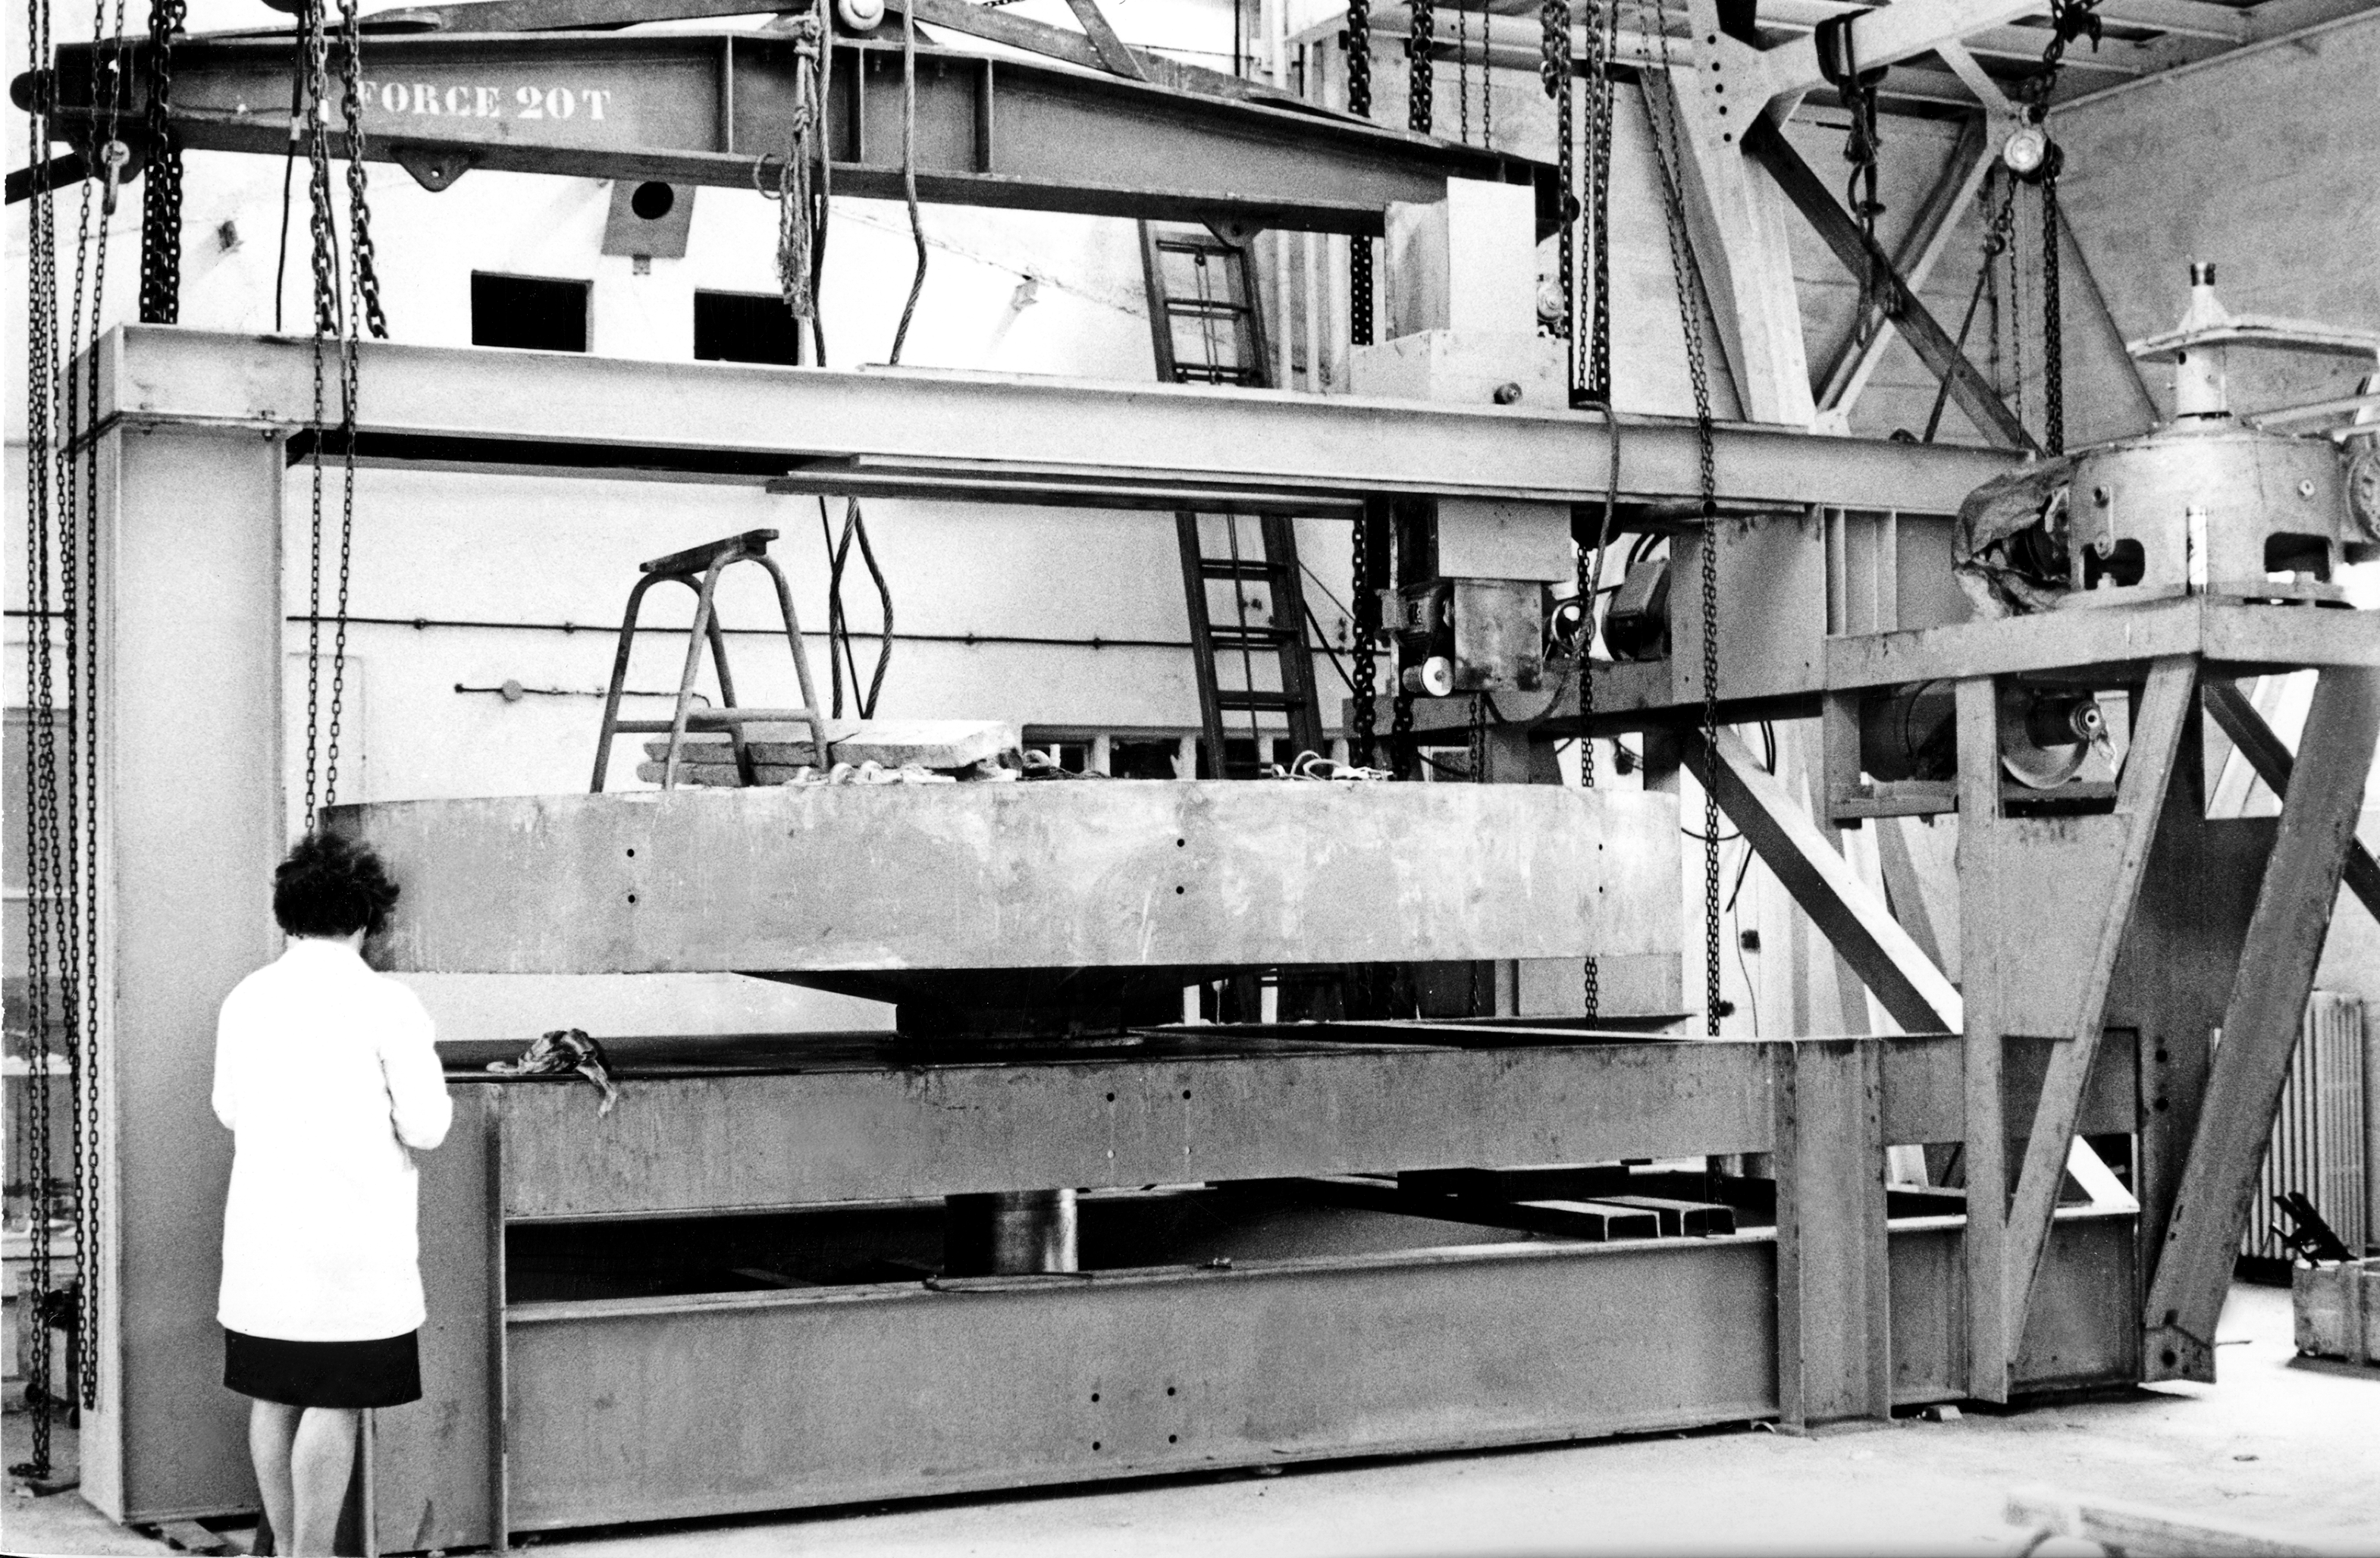

Building the 3.6m Telescope, 1967

The ESO 3.6m Telescope was commissioned in 1977, and completely upgraded in 1999. In 2004 a new secondary mirror cell was manufactured, improving considerably the image quality of the telescope. In 2007 the control system of the lateral pads was upgraded. The image quality of the telescope is better than 0.2 arcsec at Zenith. The telescope has a horseshoe/fork mounting, and an interchangeable top unit allowing the secondary mirror to be changed from a F/8 to a F/35 Cassegrain focus. The pointing error is about 5 arcsec RMS. The pointing is limited to 70 deg. zenithal distance, and 5.5h HA, but a small region under the pole is reachable. Operation and maintenance of the telescope is the responsibility of ESO.
Since April 2008 HARPS, using the F/8 Cassegrain focus, is the only instrument available at the 3.6m.

The telescope is at a geographical location of 70.7345W, 29.2584S, and an altitude of 2400 metres above sea level.

REOSC, the Optical Department of the SAGEM Group, produces many of the mirrors for ESO's fine telescopes.

Credit: ESO